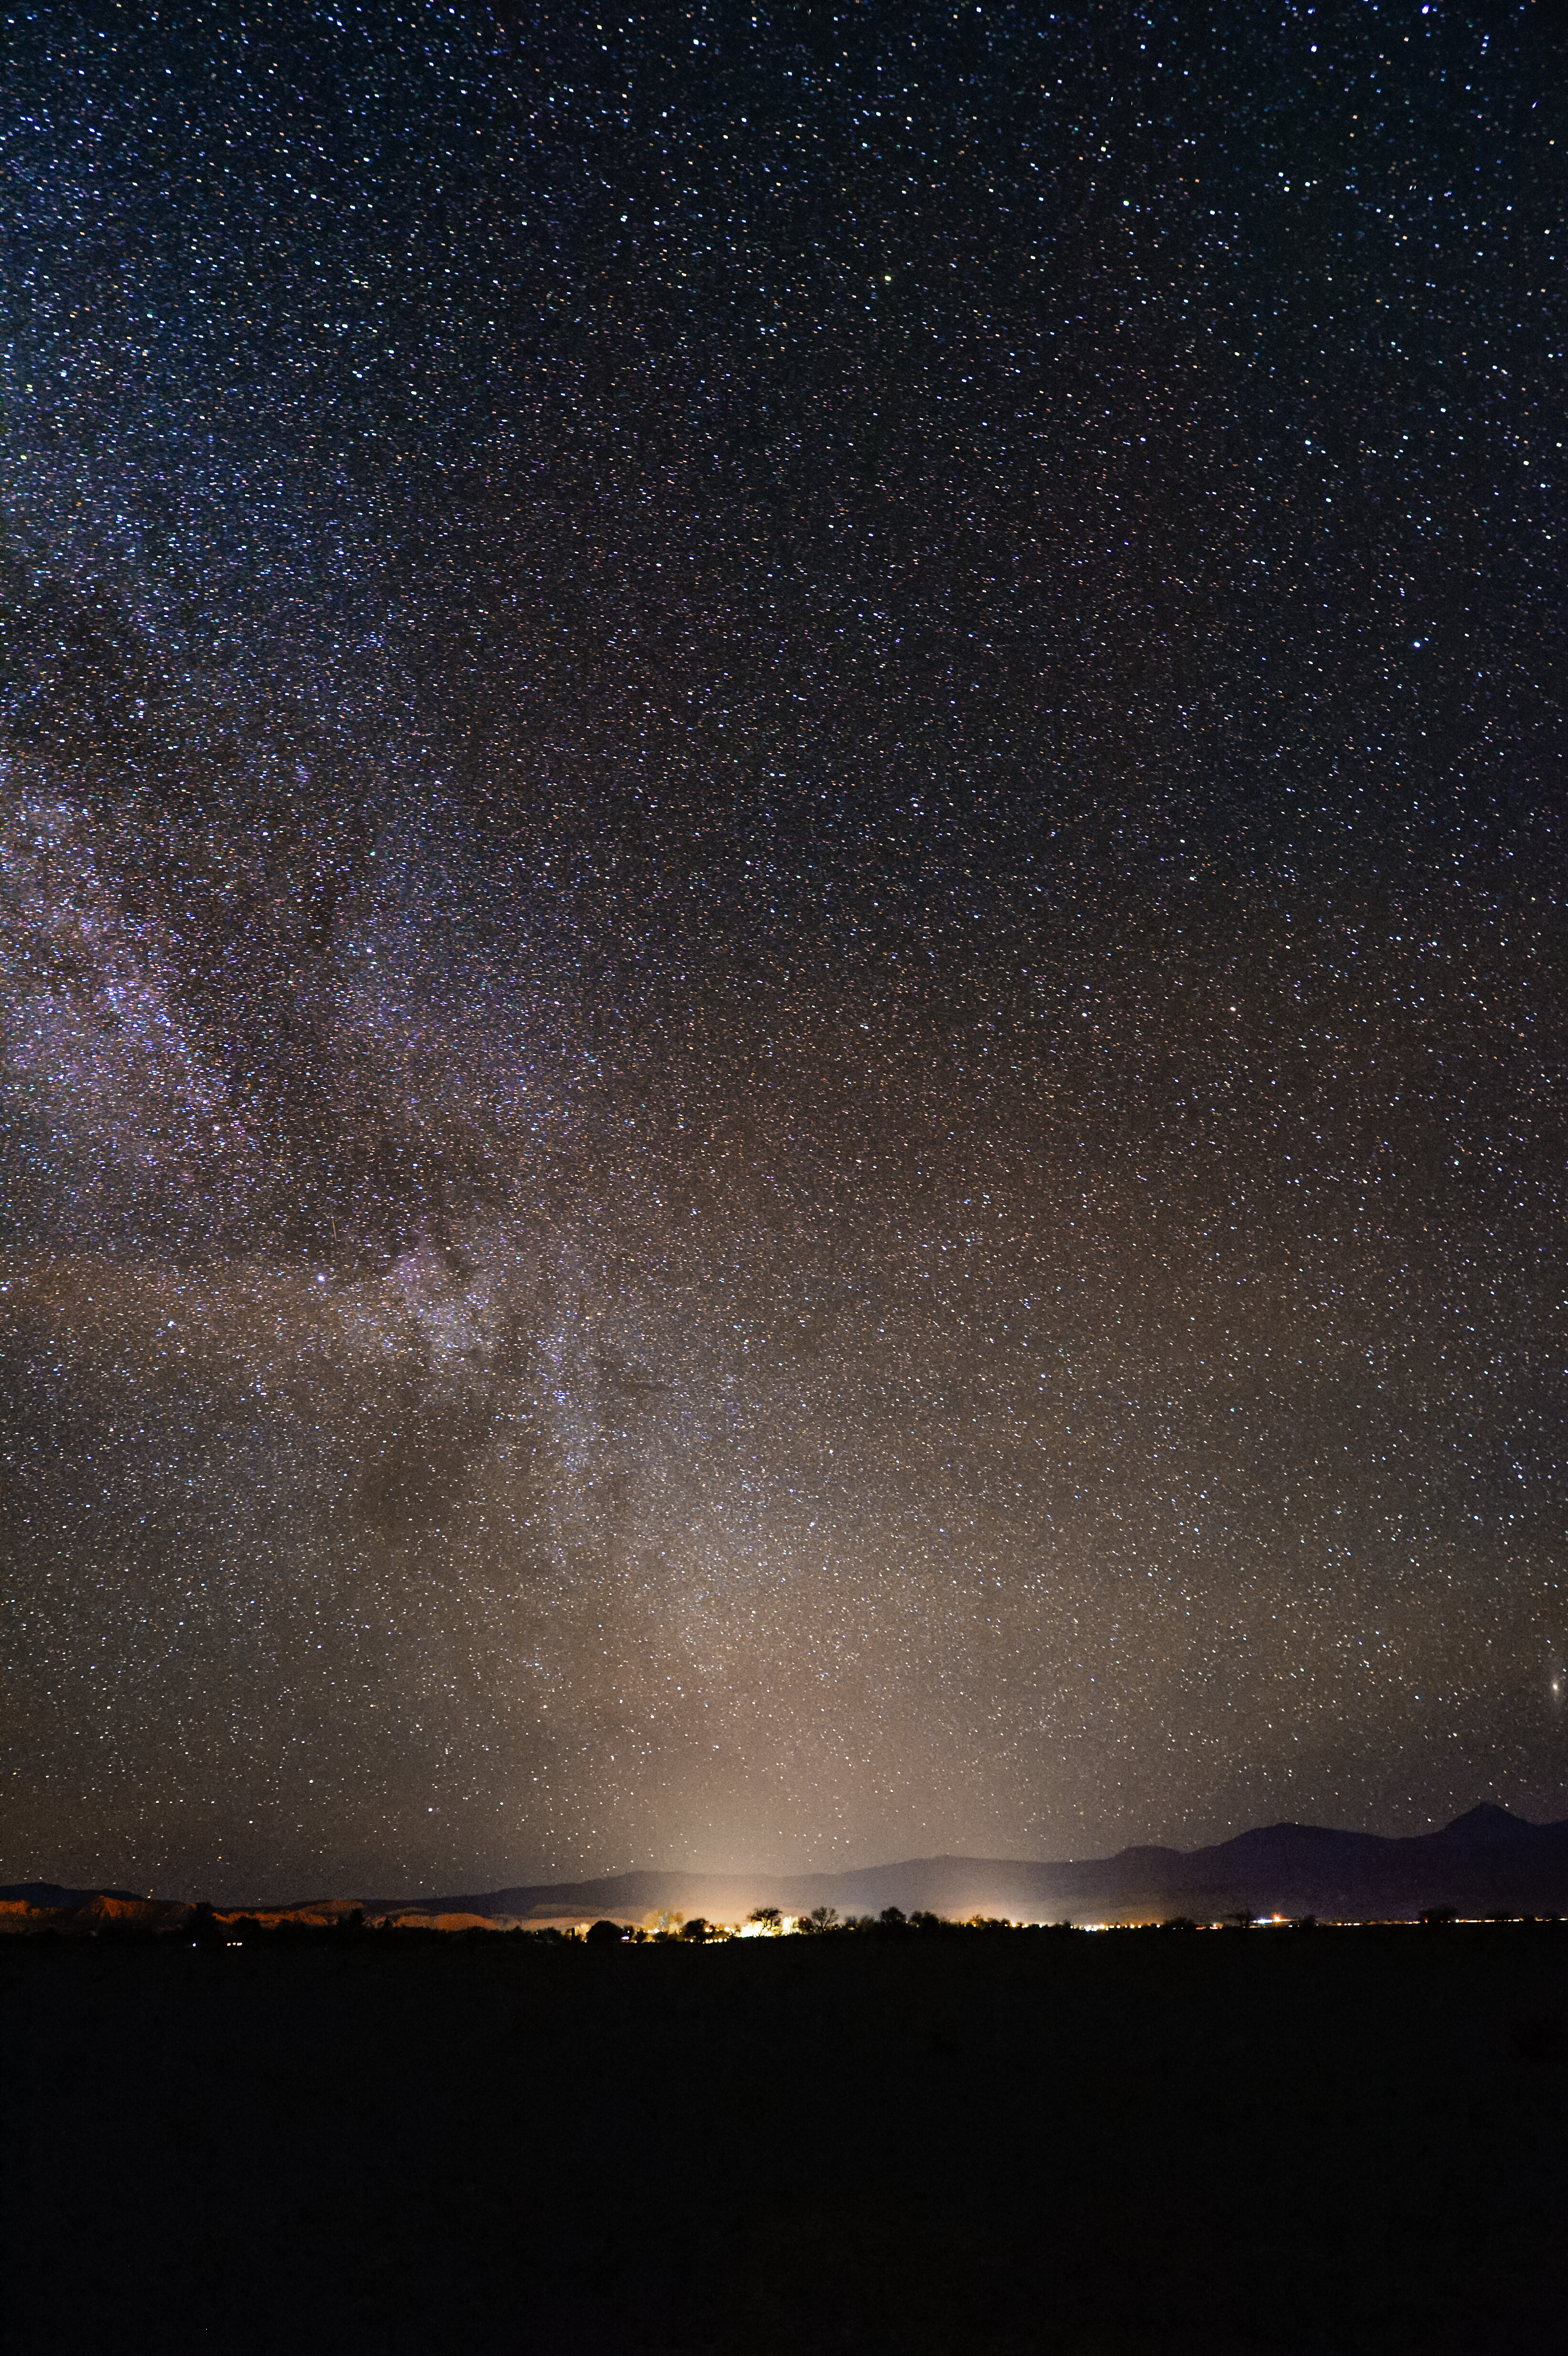

Lit from below

The crystal clear skies in Chile mean that thousands of otherwise hidden stars can be seen. The definition of our home galaxy, the Milky Way can also be seen, arching away to the top left. San Pedro de Atacama is illuminating the scene from below.

Credit: C. Duran/ESO